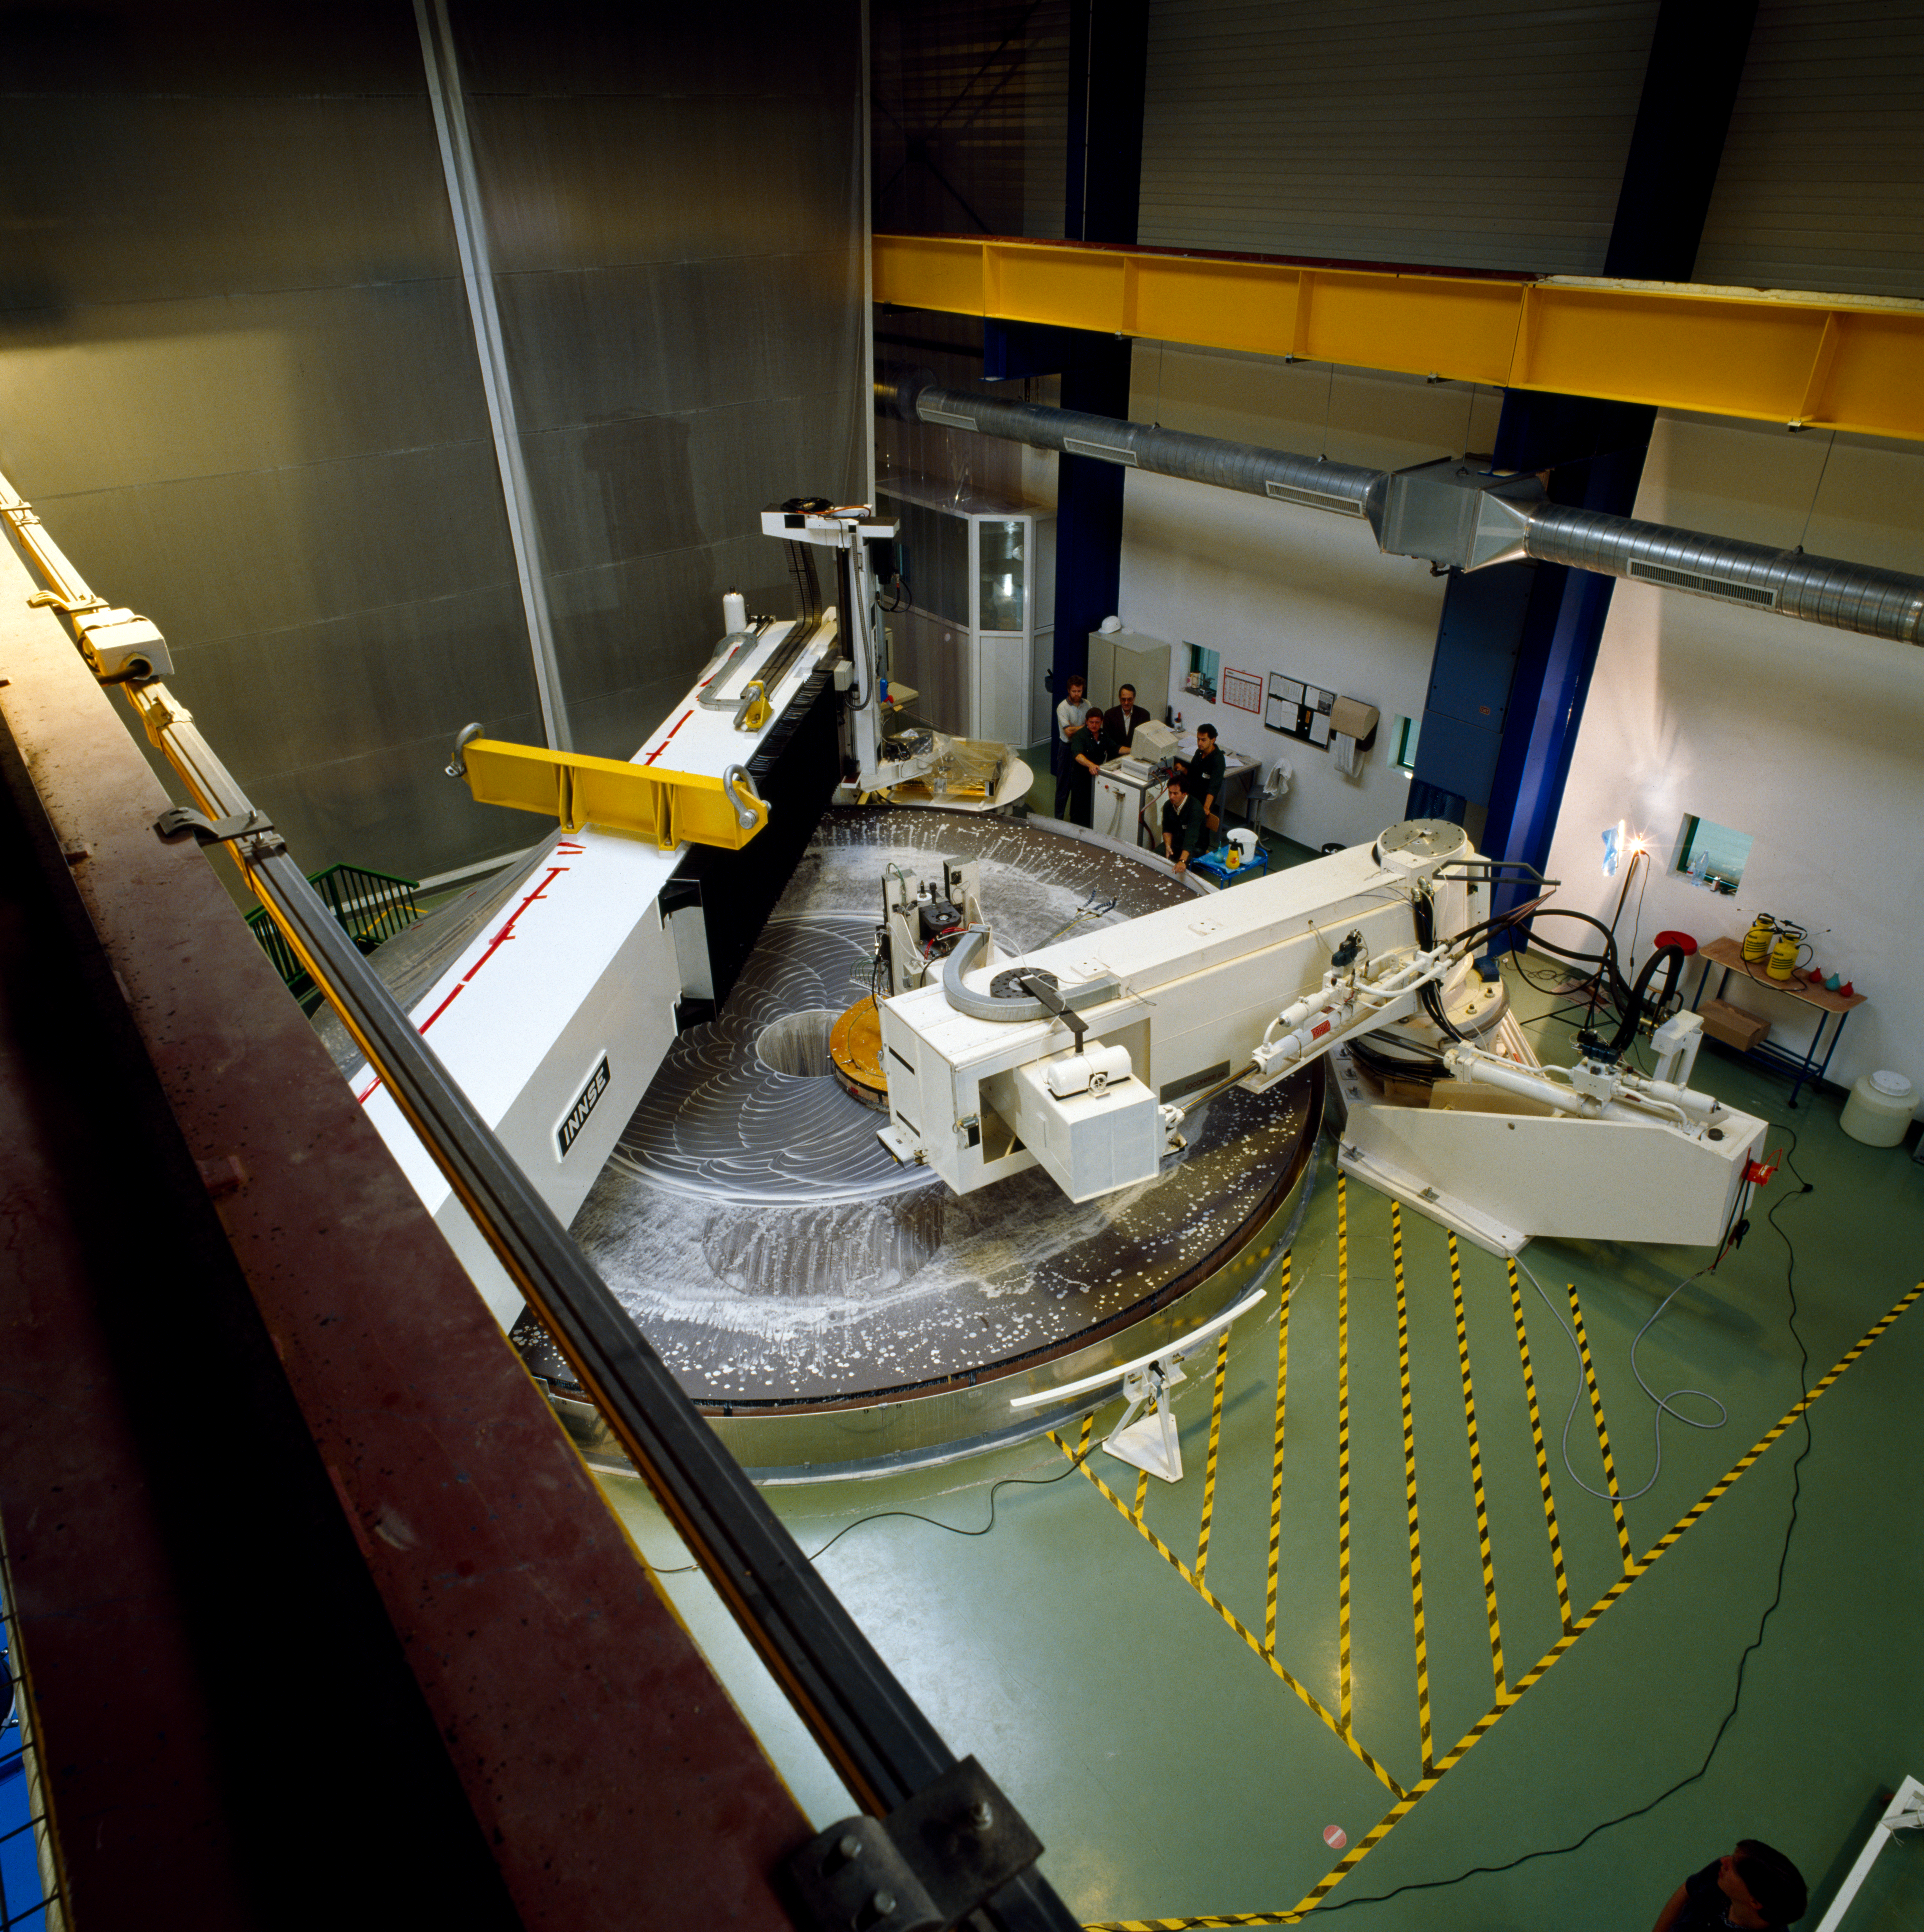

Polishing the VLT mirror

Polishing of a VLT mirror at REOSC, France in June 1994.

Credit: ESO